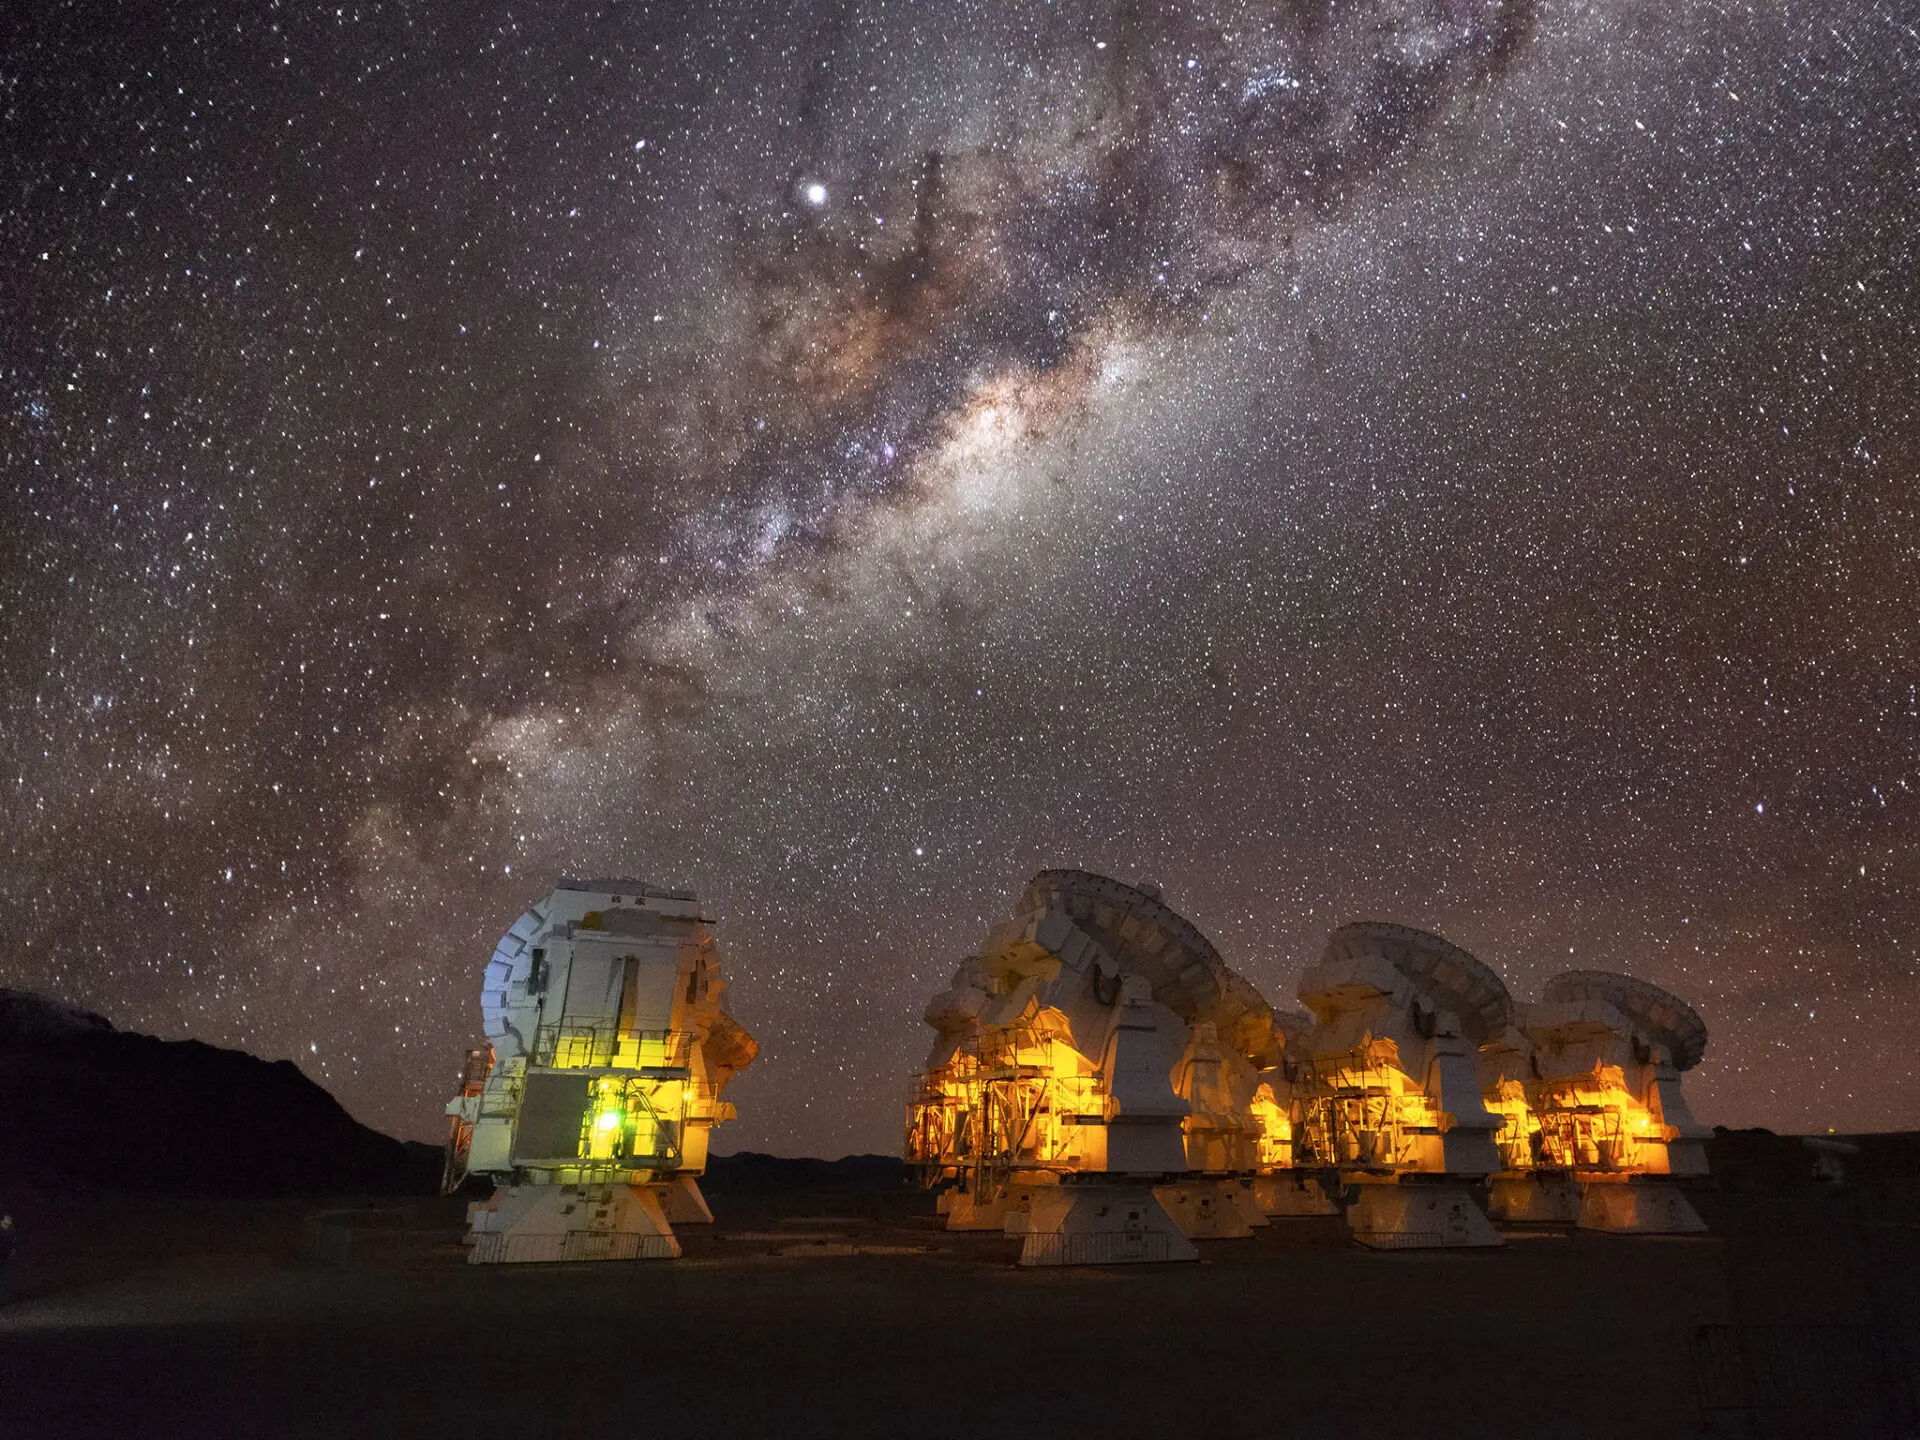

Antennas under the Milkyway

In the Chajnantor Plateau, amazing picture of the antennas under the Milkyway.

Credit: Sergio Otarola -ALMA(ESO/NAOJ/NRAO)